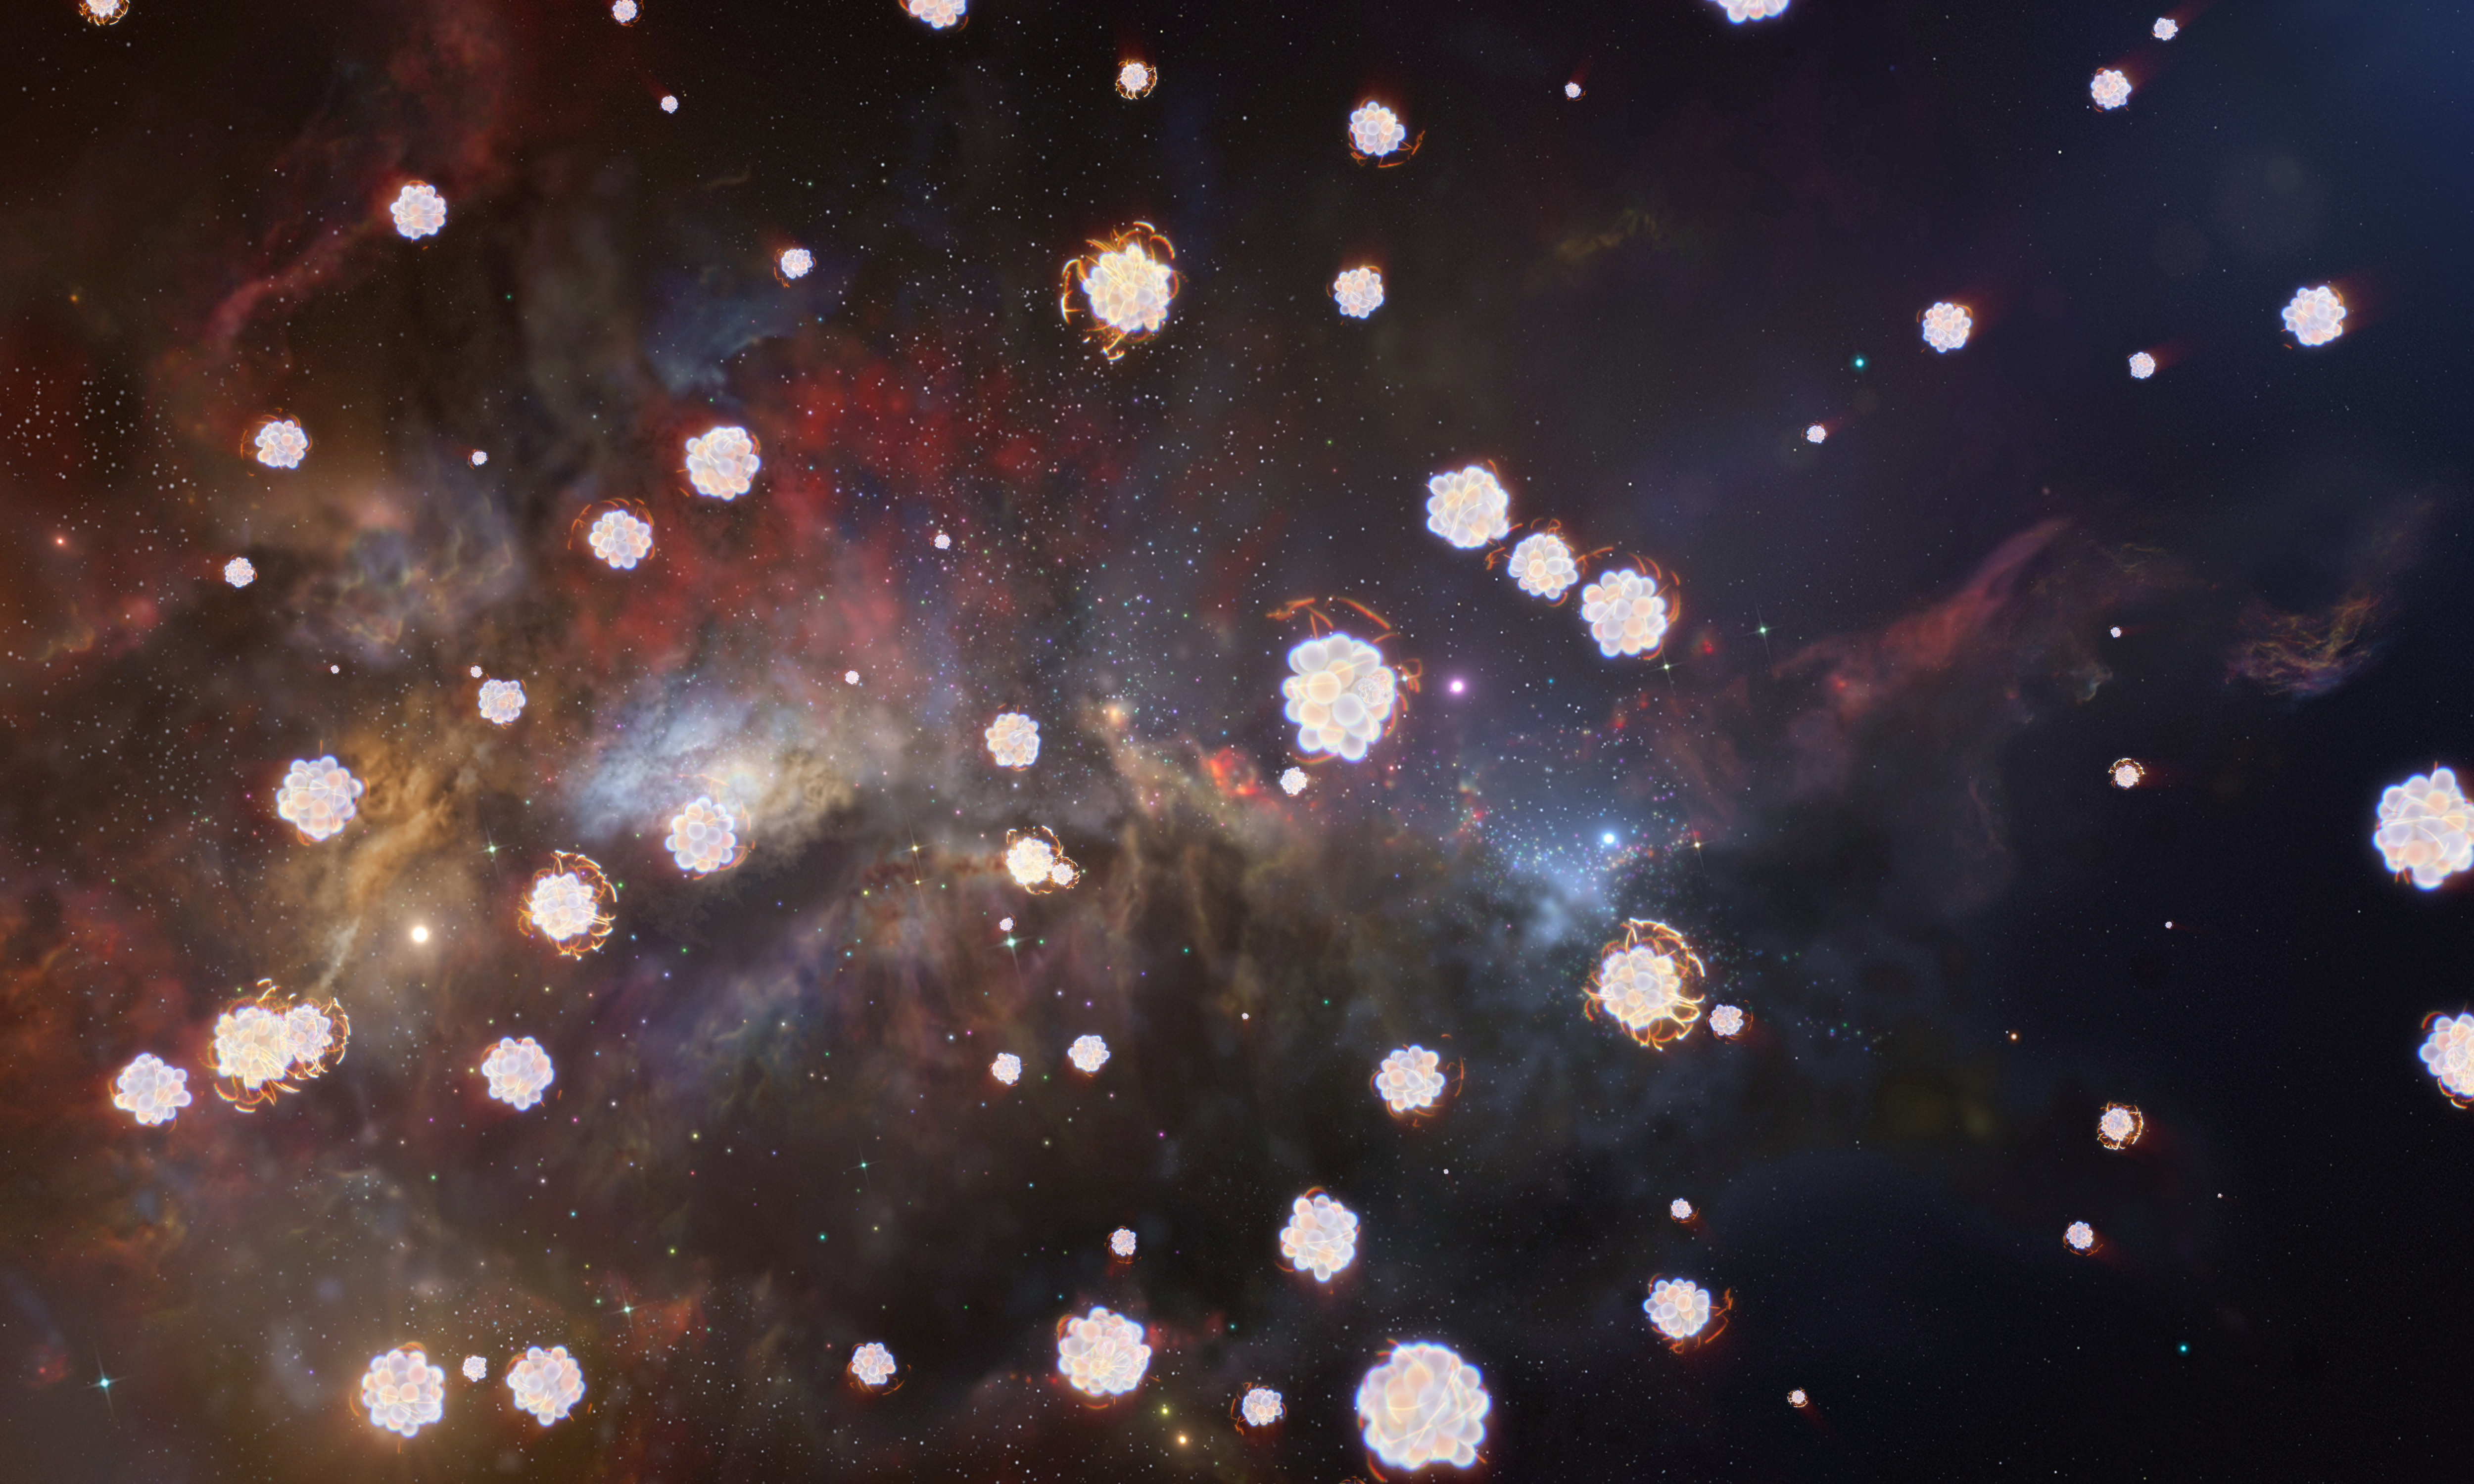

Chemical elements in a distant gas cloud

This artist’s impression shows a distant gas cloud that contains different chemical elements, illustrated here with schematic representations of various atoms.

Using ESO’s Very Large Telescope, astronomers have detected three distant gas clouds whose chemical composition matches what we expect from the explosions of the first stars that appeared in the Universe. These early stars can be studied indirectly by analysing the chemical elements they dispersed into the surrounding environment after they died in supernova explosions. The three distant gas clouds detected in this study are rich in carbon, oxygen, and magnesium, but poor in iron. This is exactly the signature expected from the explosions of the first stars.

Credit: ESO/L. Calçada, M. Kornmesser